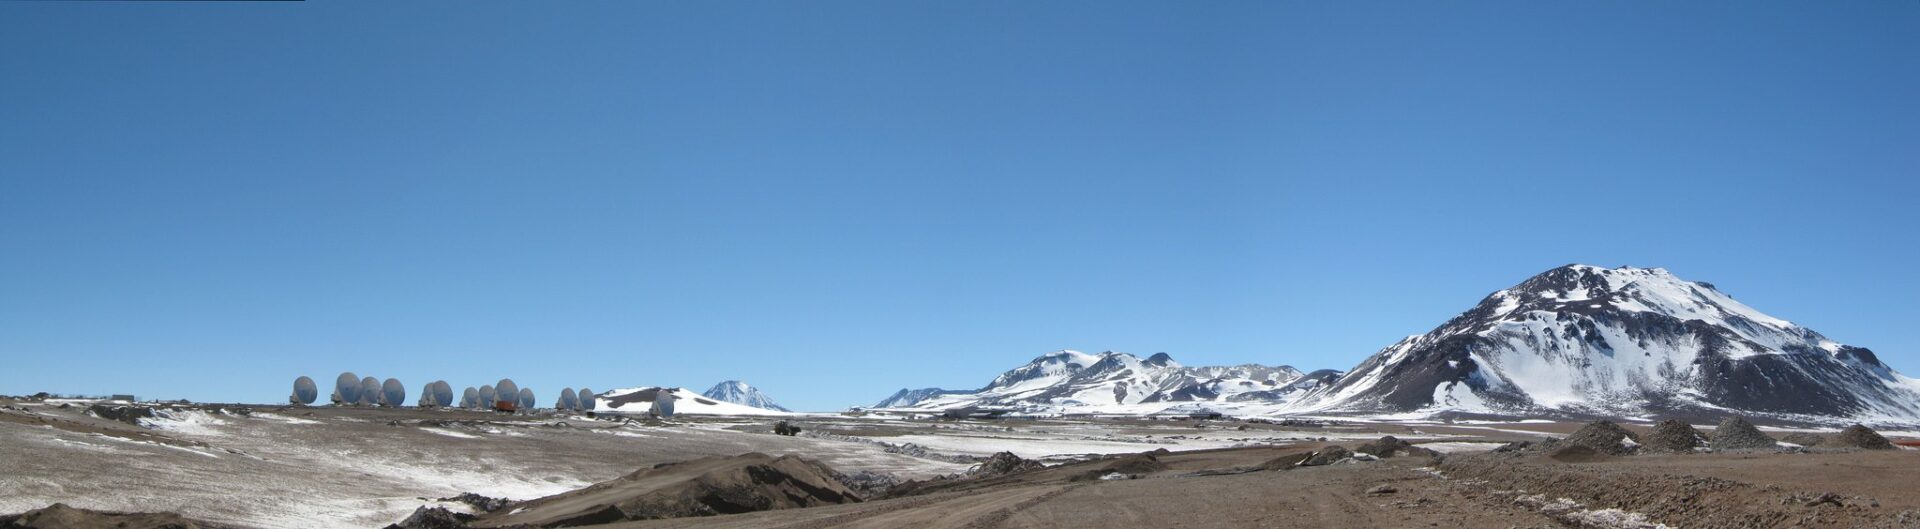

Panoramic view of the Chajnantor Plateau.

Panoramic view of the Chajnantor Plateau.

Credit: ALMA (ESO/NAOJ/NRAO)